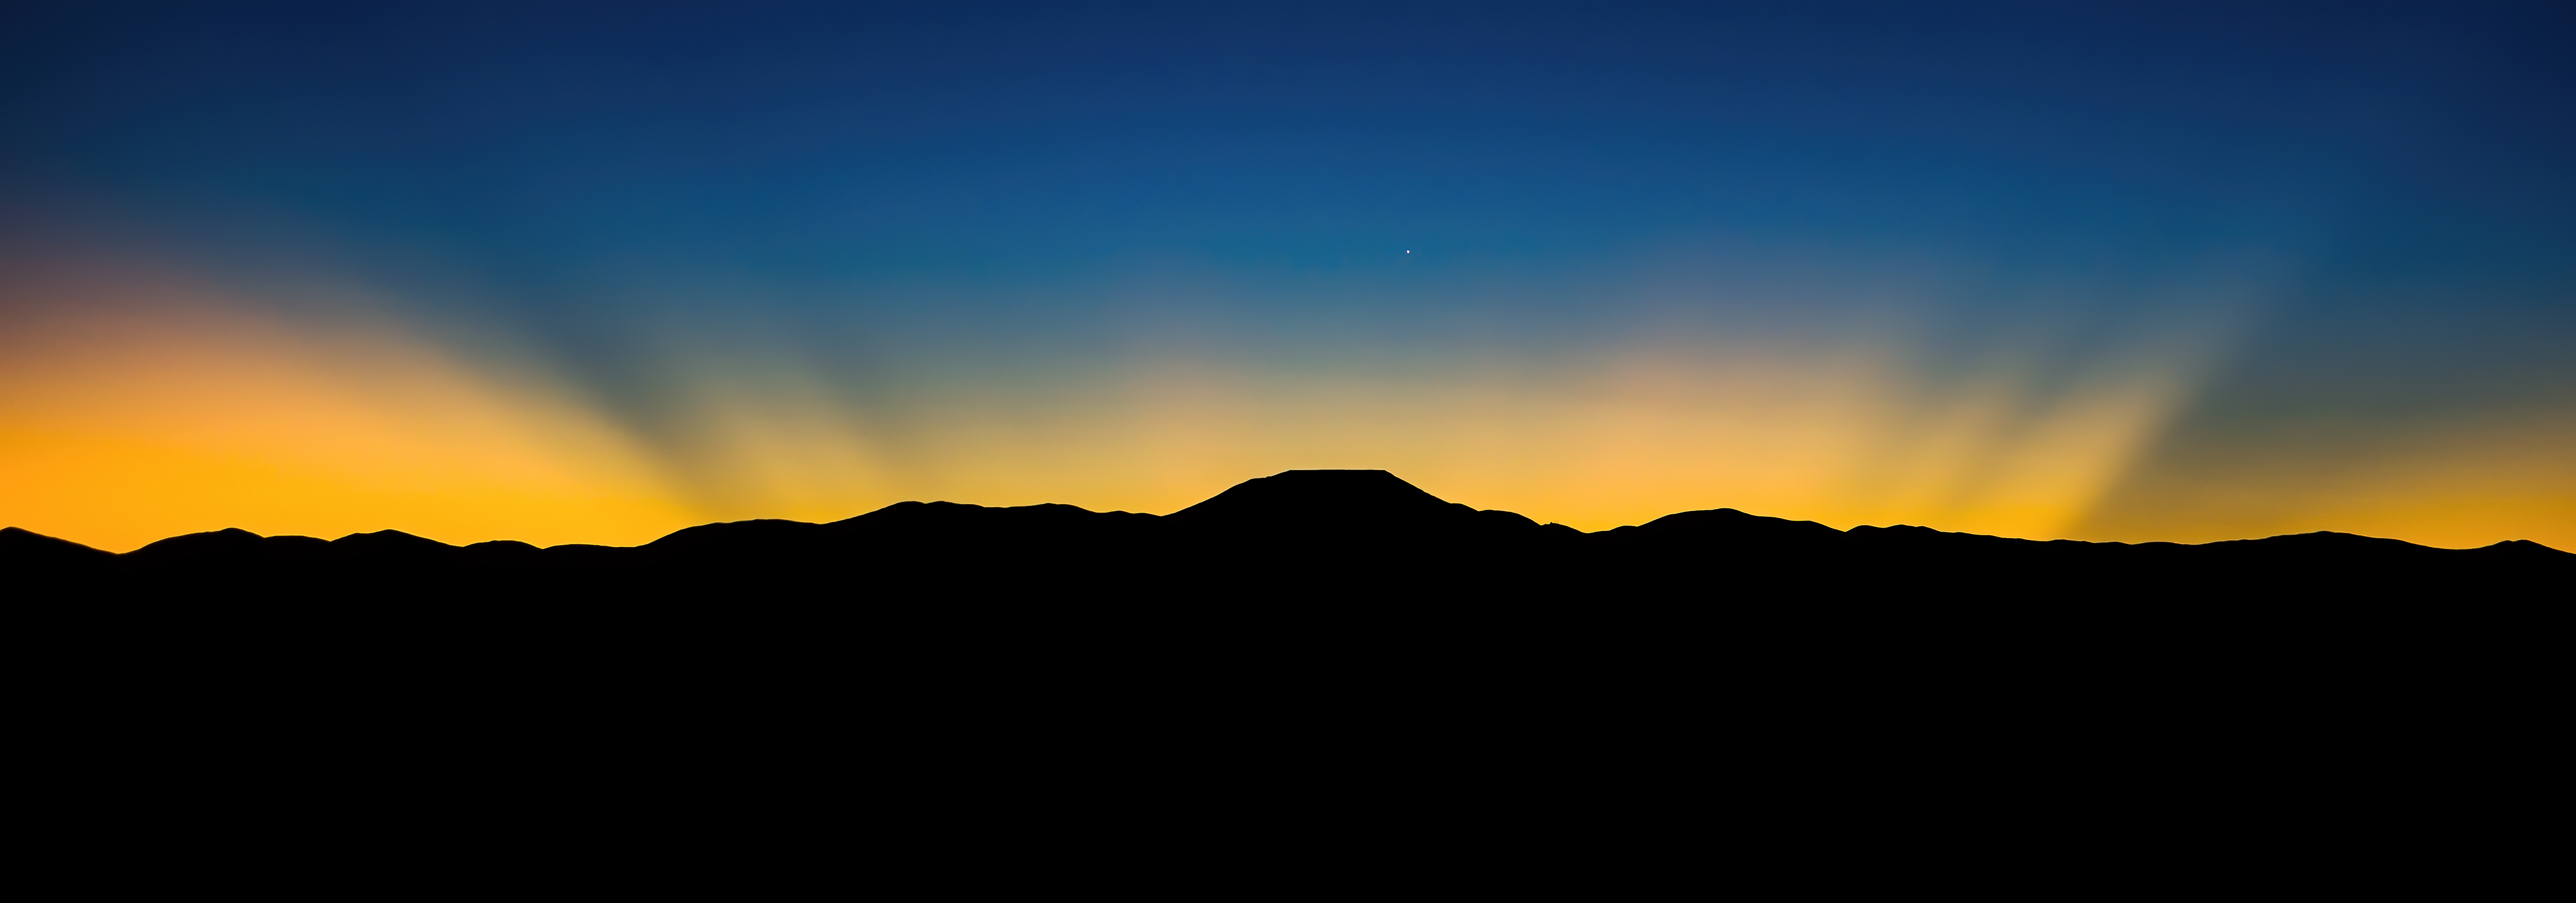

Sunrise at Cerro Armazones

The Sun rises behind Cerro Armazones in this image from 2016, with the sunlight marking the flat silhouette of the mountain top and Venus witnessing the beginning of a new day from just above the mountain itself.

The picture is a stunning example of crepuscular rays, occurring when objects such as clouds or mountains block part of the incoming sunlight, a phenomenon typical at sunrise and sunset when the Sun is low on the horizon or below it.

The top of Cerro Armazones was flattened to become home to the Extremely Large Telescope (ELT), ESO’s next flagship observatory currently under construction. With its main mirror 39 metres in diameter, the ELT will be the world’s largest eye on the Universe, able to collect 100 000 000 times more light than the human eye. It will help astronomers find new planets where life may have developed, shed light on the nature of stars and black holes and unveil some of the most intimate secrets of the Universe.

The picture was taken from Paranal, where ESO operates observatories such as the Very Large Telescope (VLT), the Visible and Infrared Survey Telescope for Astronomy (VISTA) and the VLT Survey Telescope.

Credit: G. Hüdepohl (atacamaphoto.com)/ESO